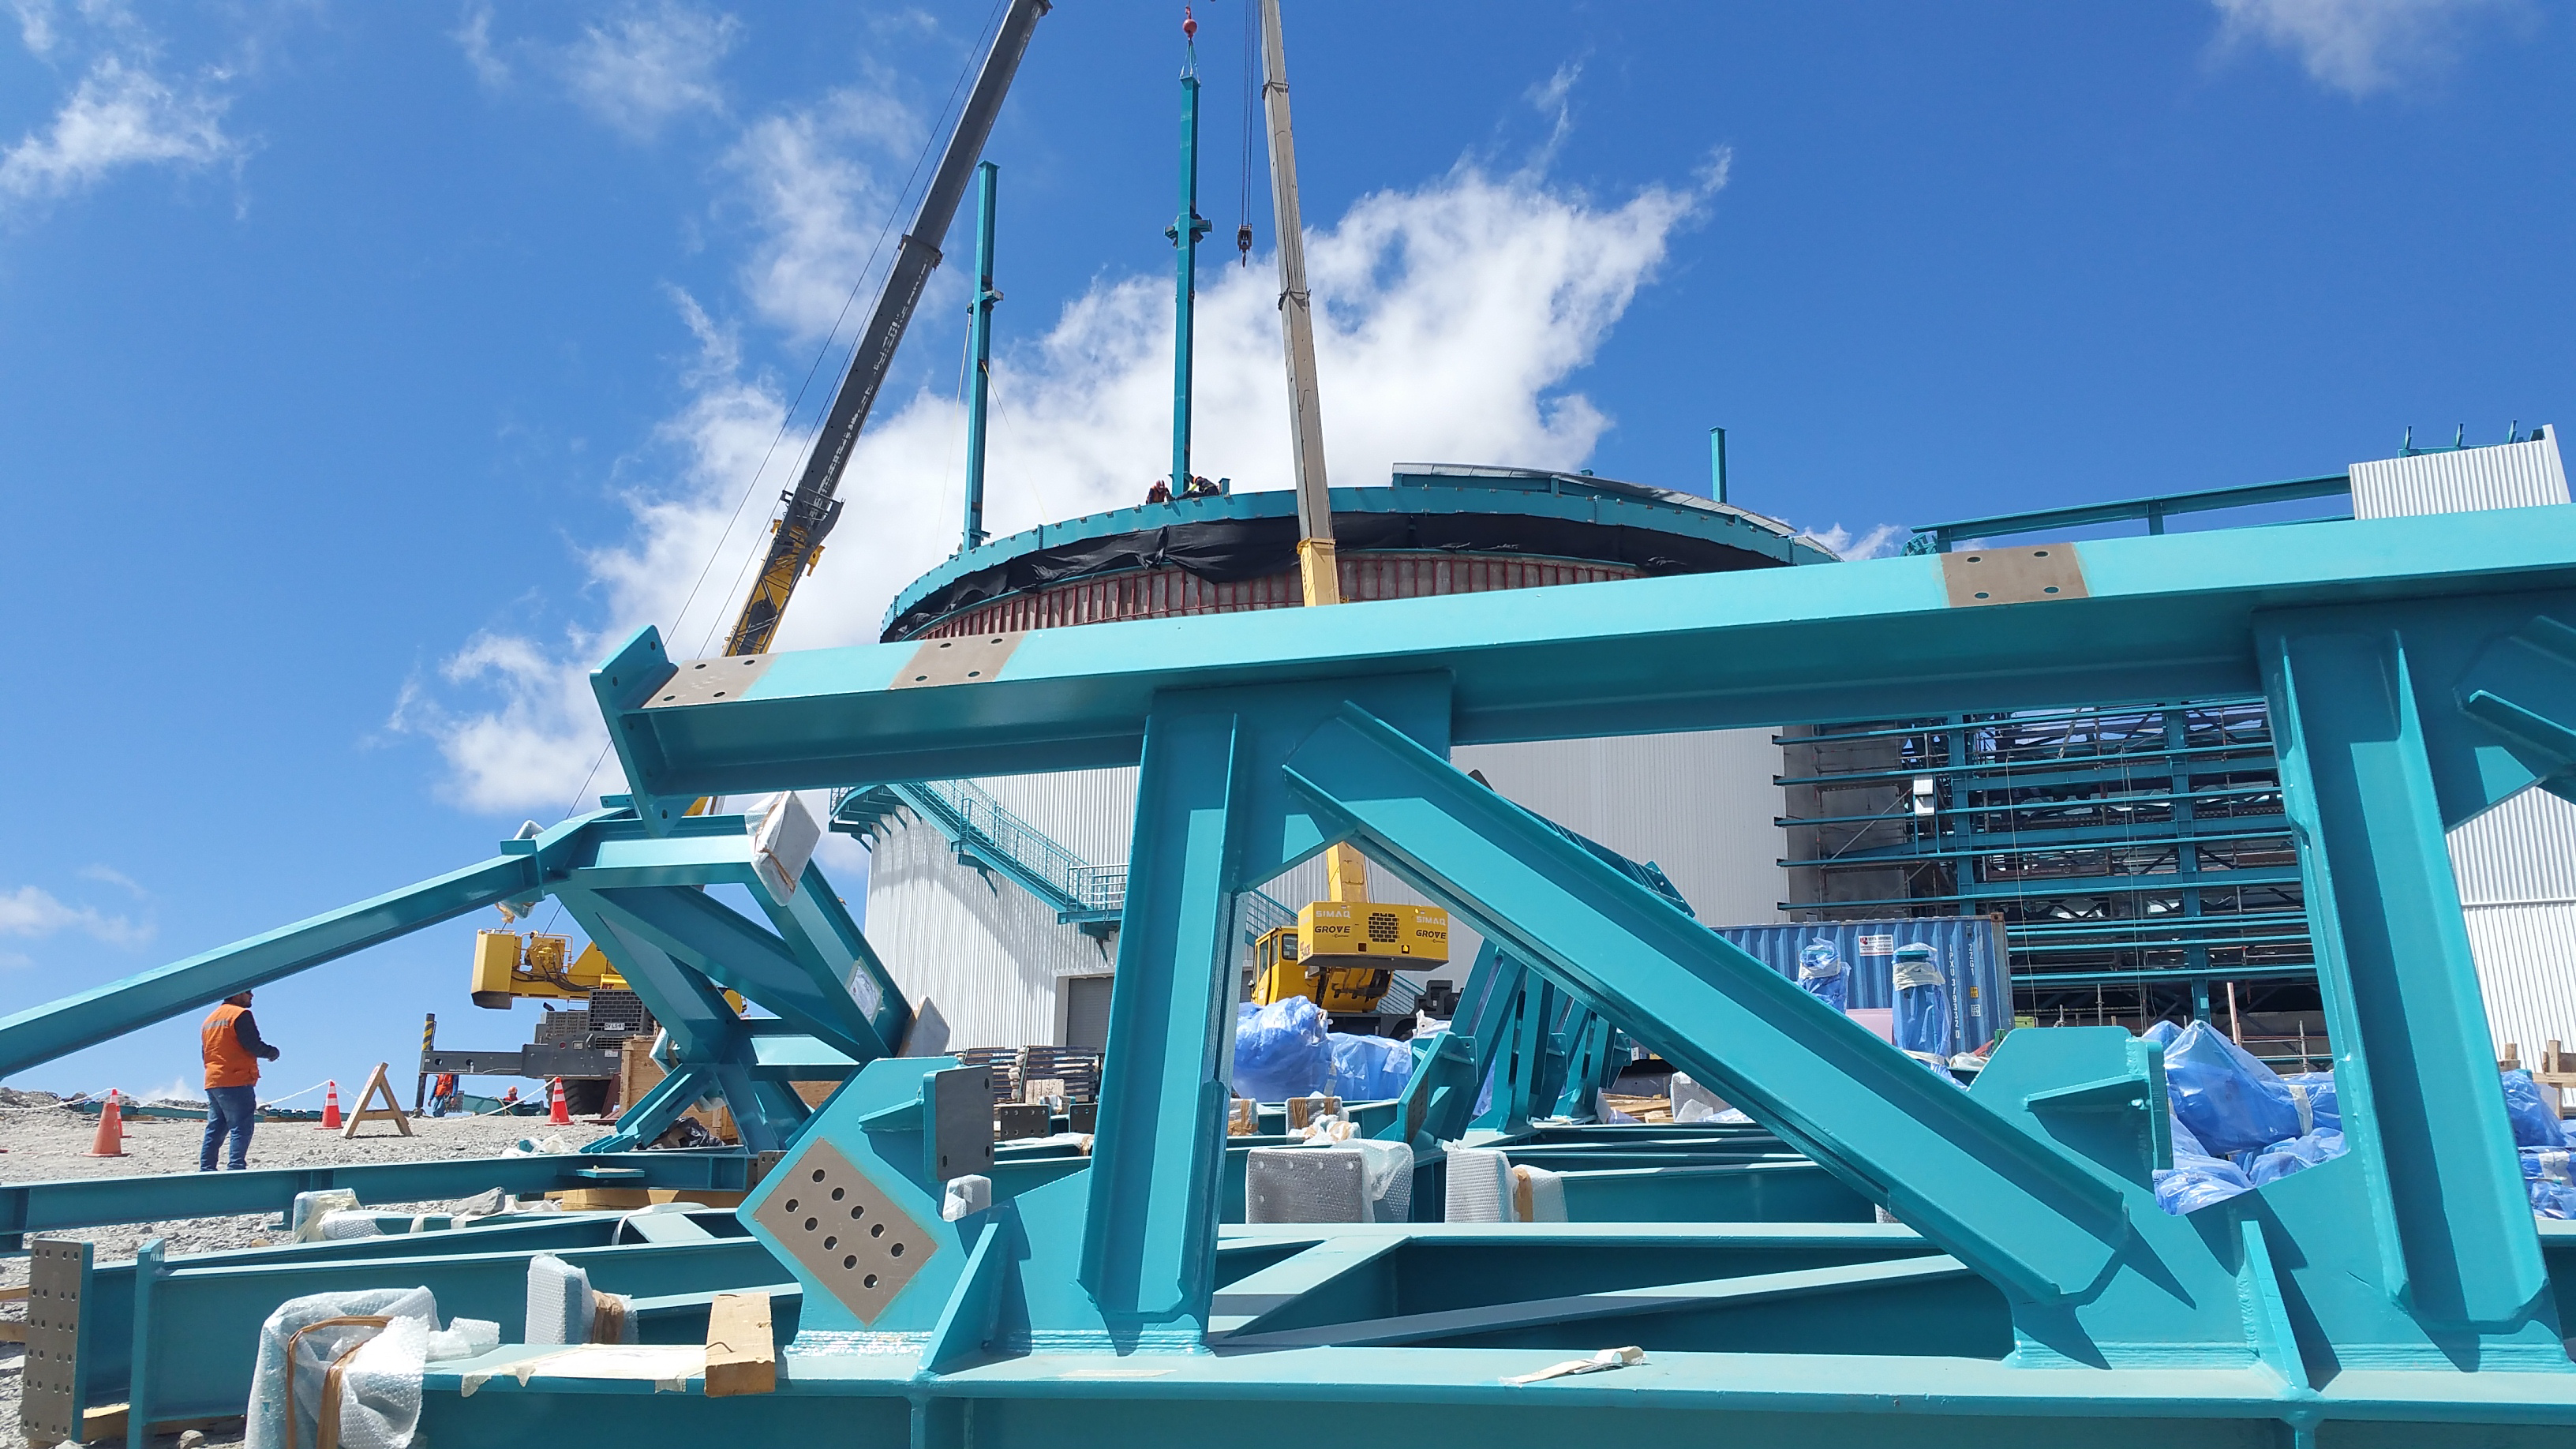

Dome Installation

Installation of the LSST summit facility Dome is underway.

Credit: Rubin Observatory/NSF/AURA